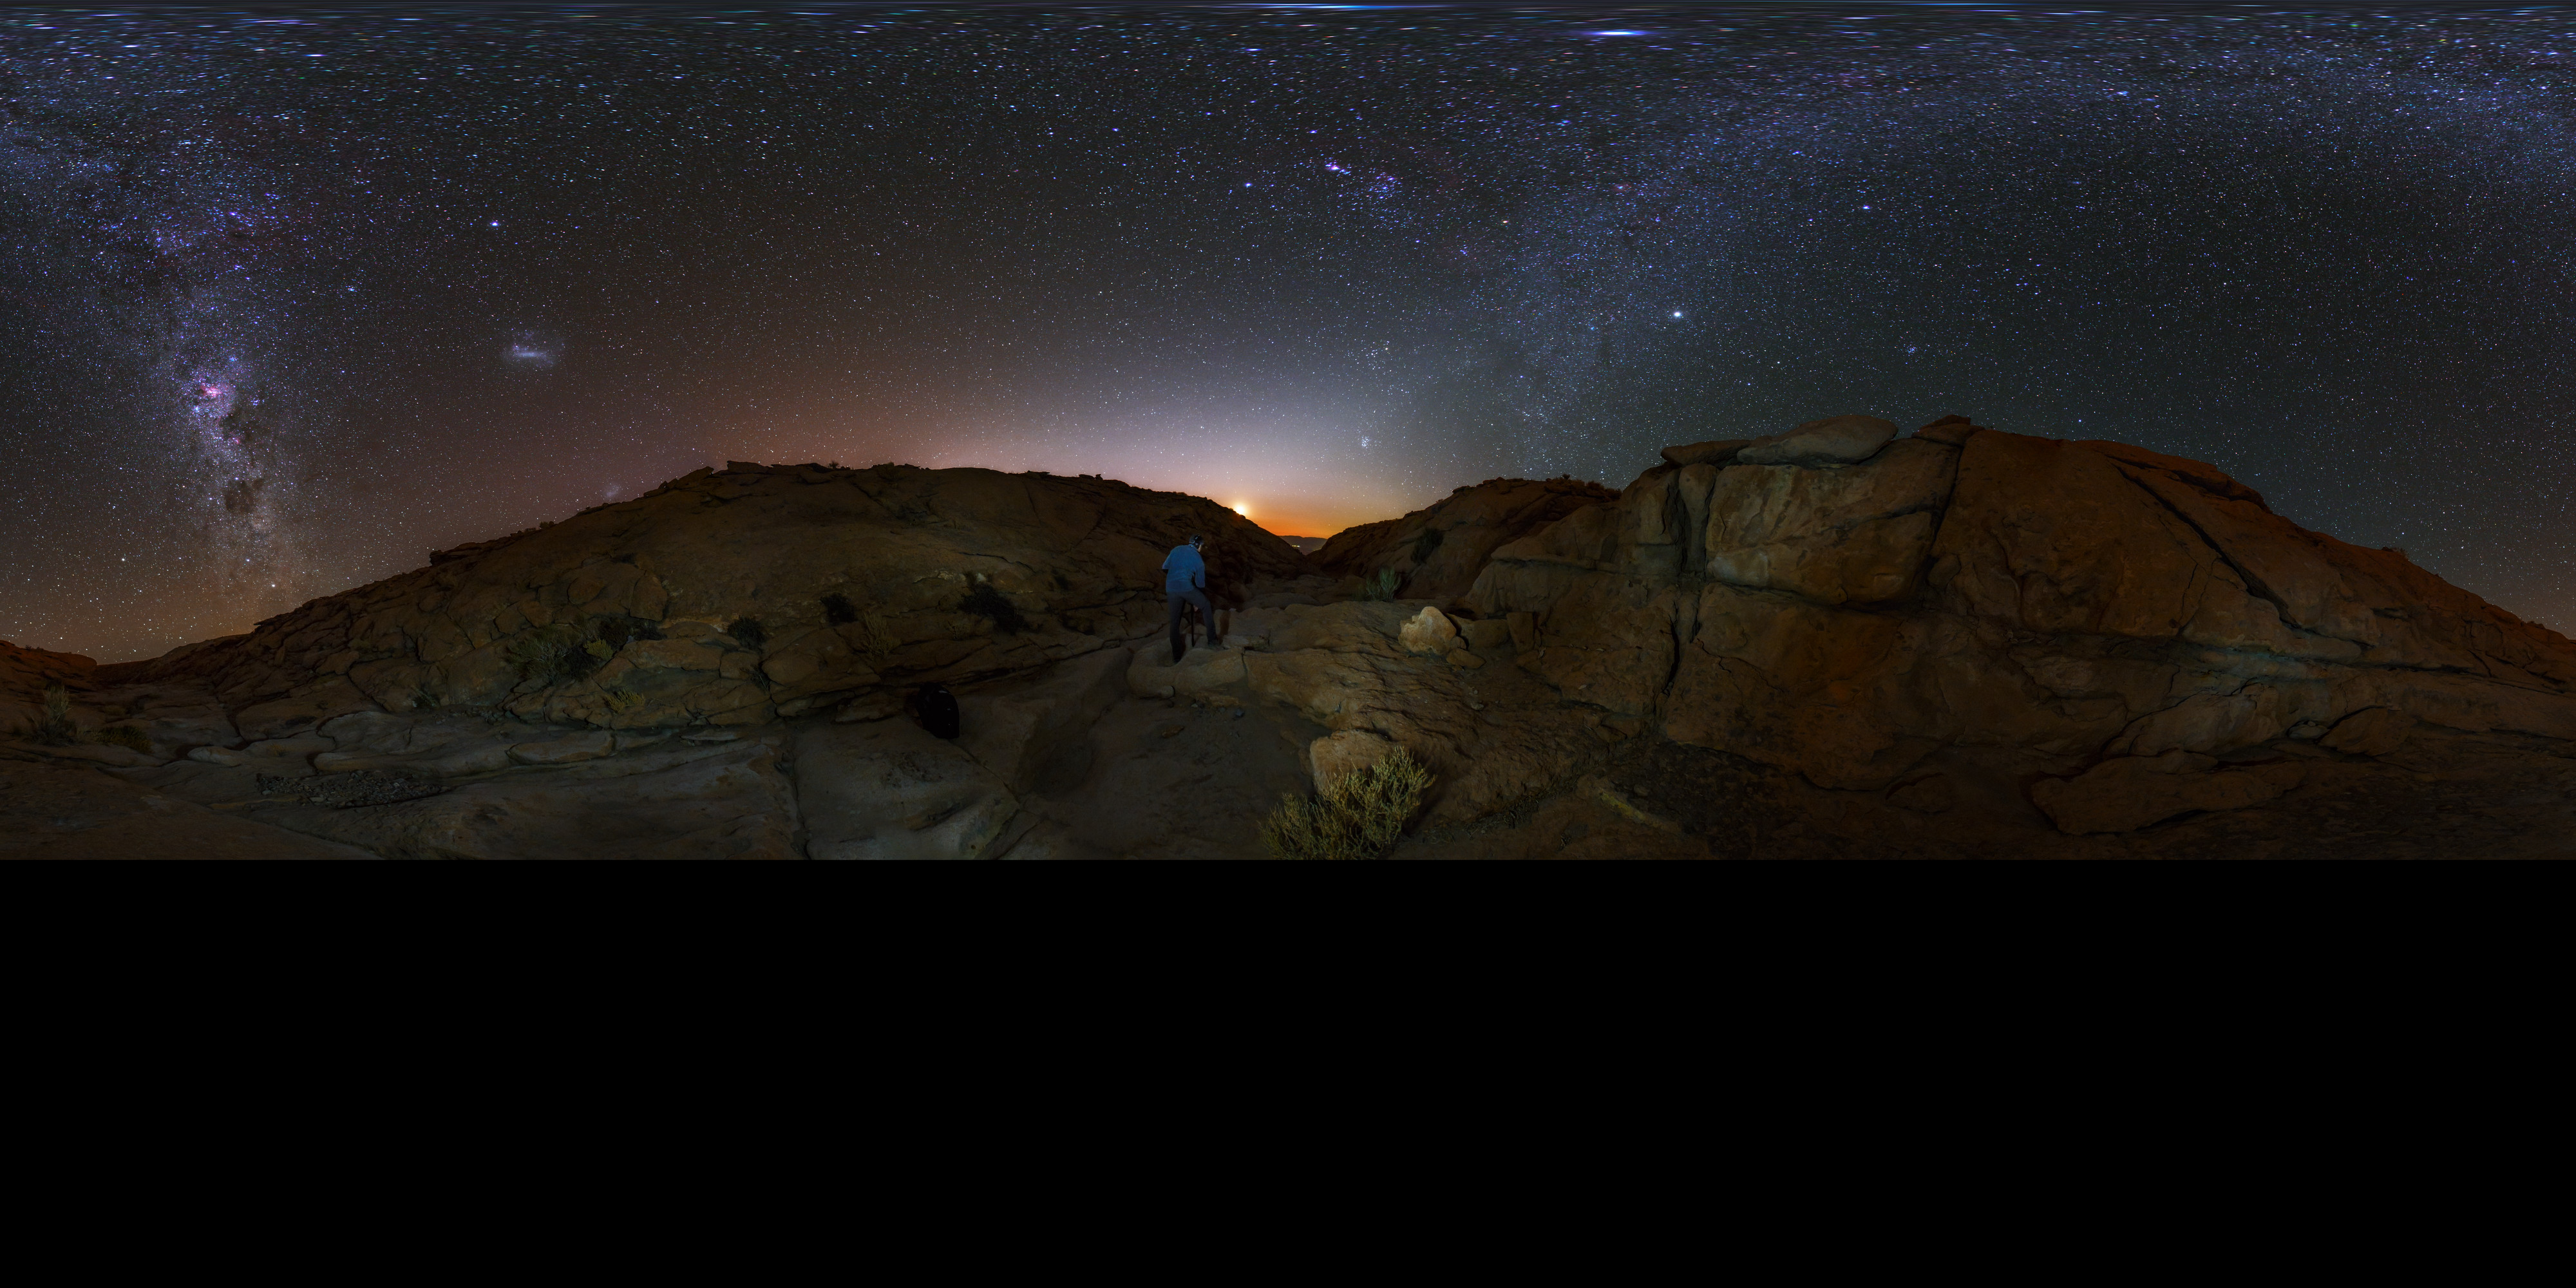

Panorama view of the Atacama Desert

Extended to 360 x 180 degrees (with black) panorama view from the Chilean Atacama Desert, showing the Milky Way shining brightly overhead. Captured during the ESO Ultra HD Expedition.

Credit: ESO/B. Tafreshi